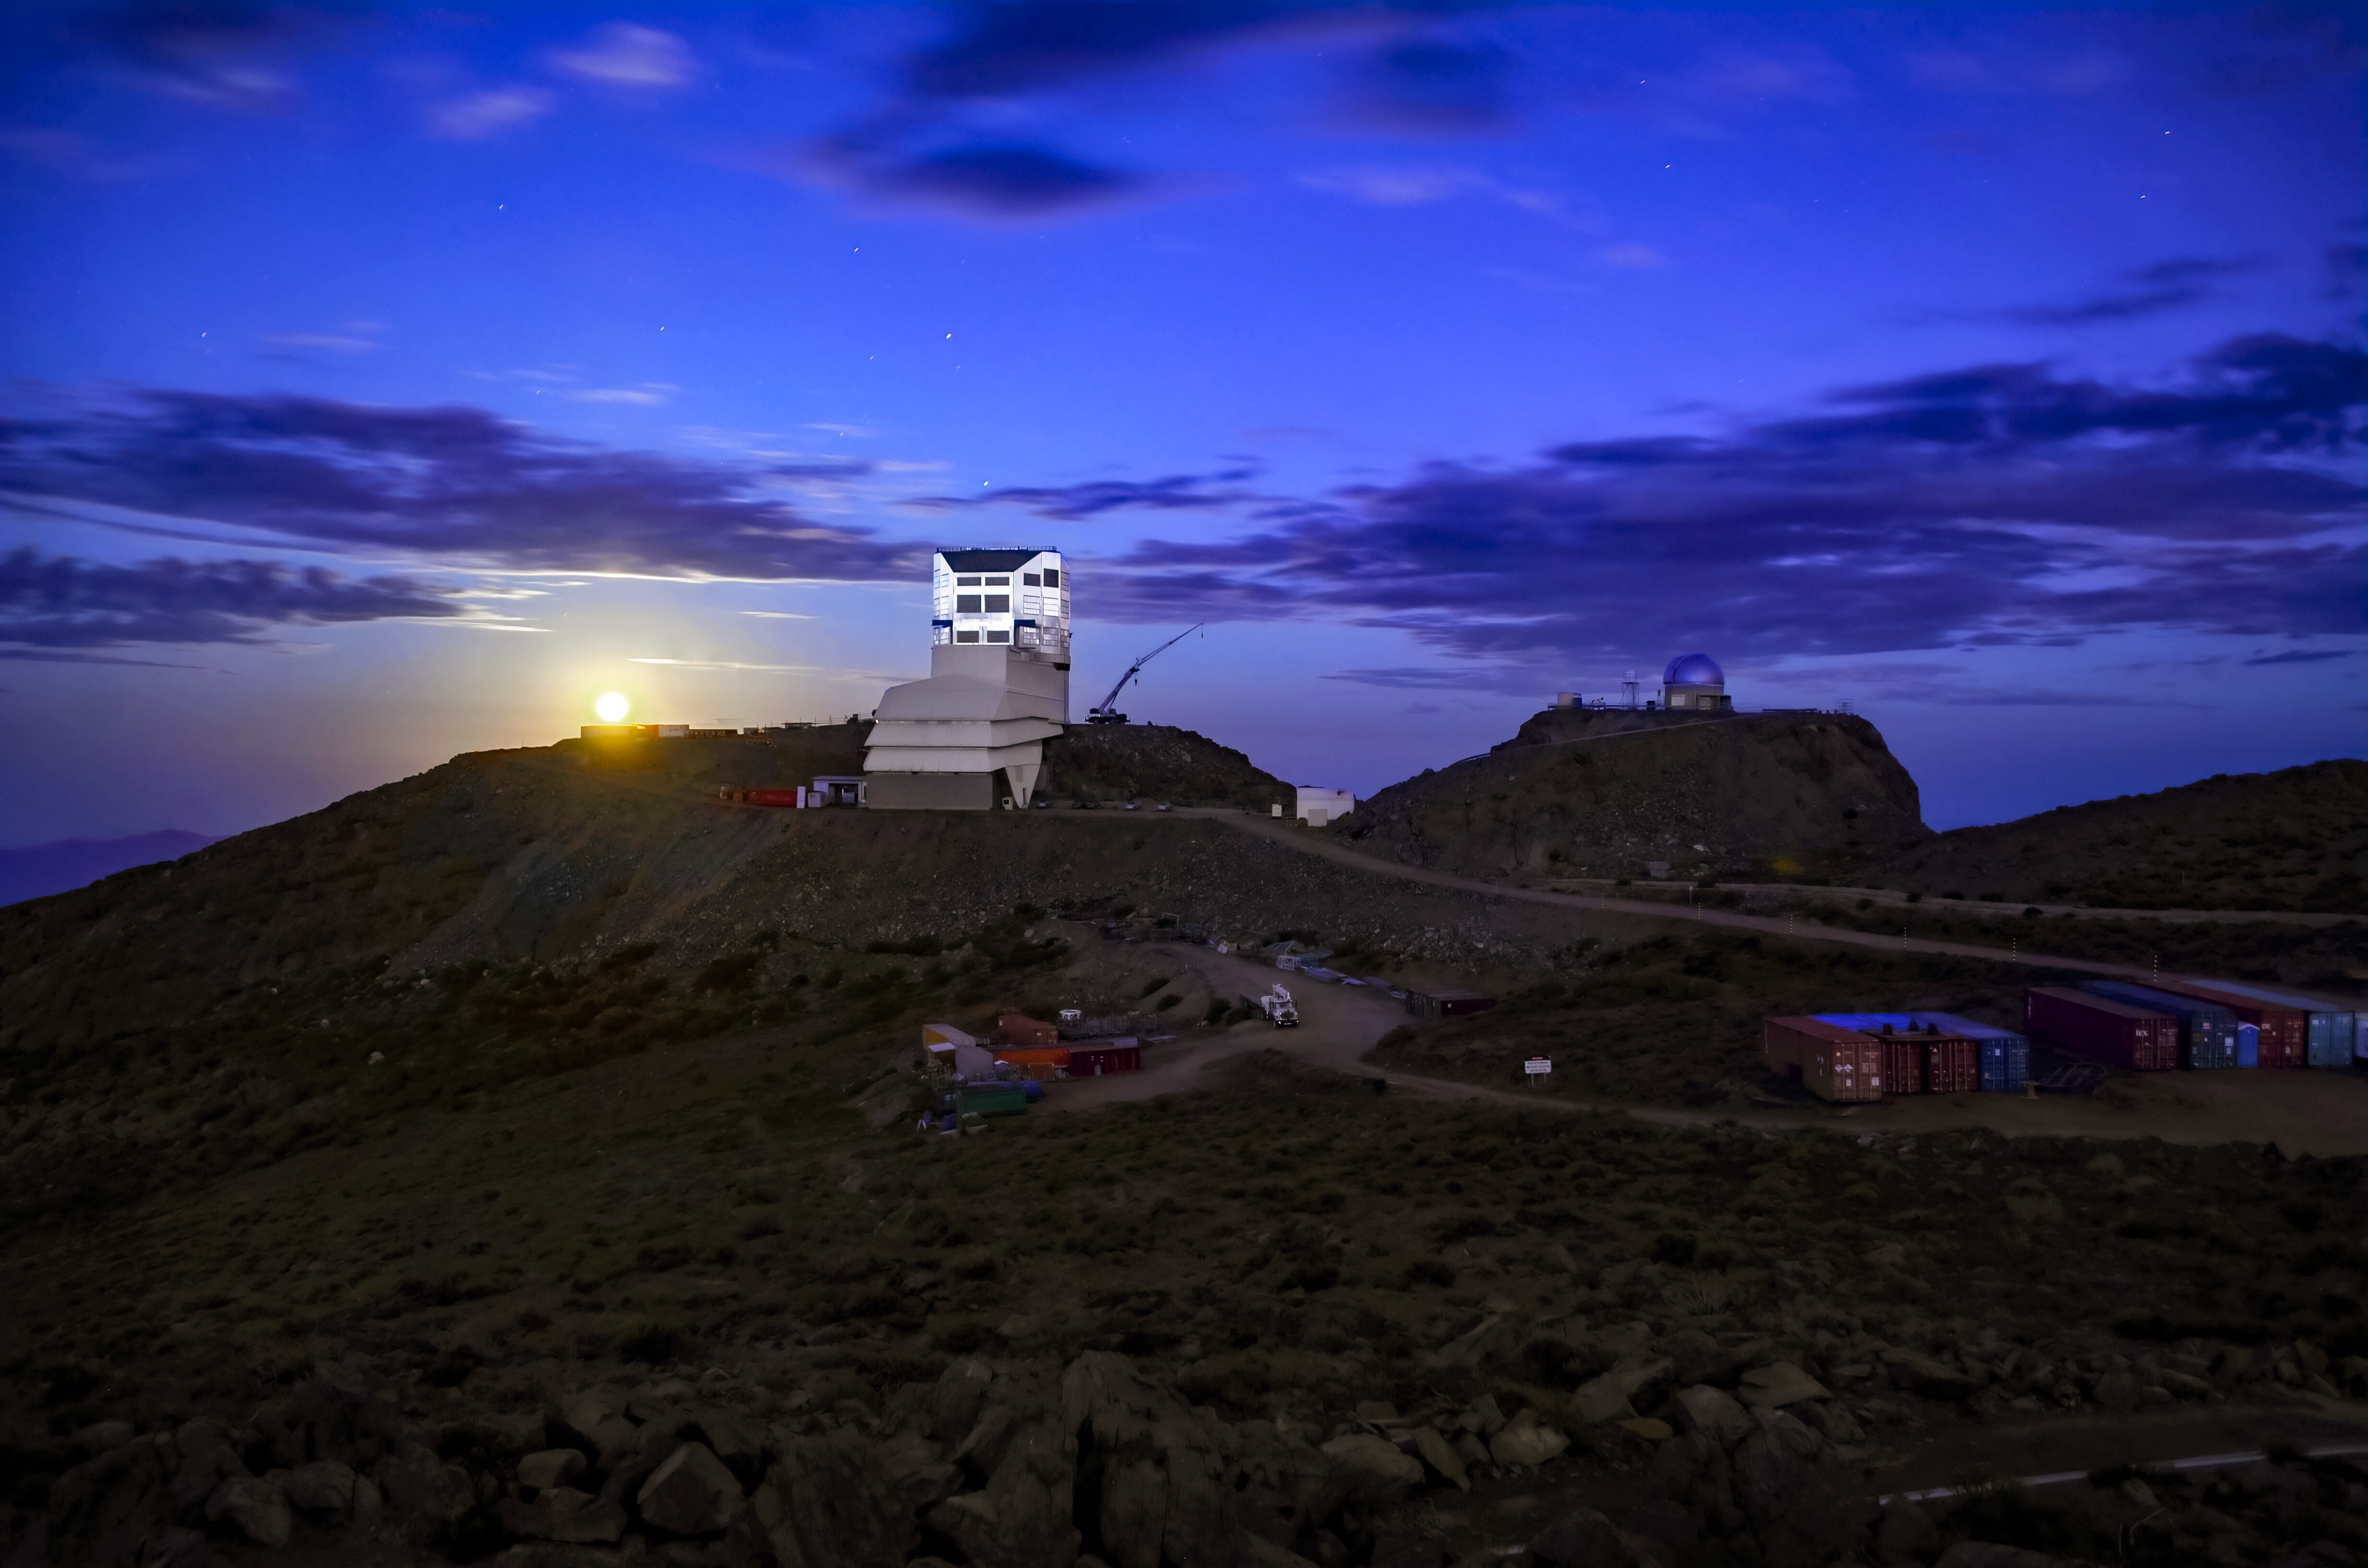

Full Moon With Rubin and Crane

The NSF–DOE Vera C. Rubin Observatory, while still under construction, pictured here with the full moon in January 2023.

Credit: RubinObs/NOIRLab/SLAC/NSF/DOE/AURA